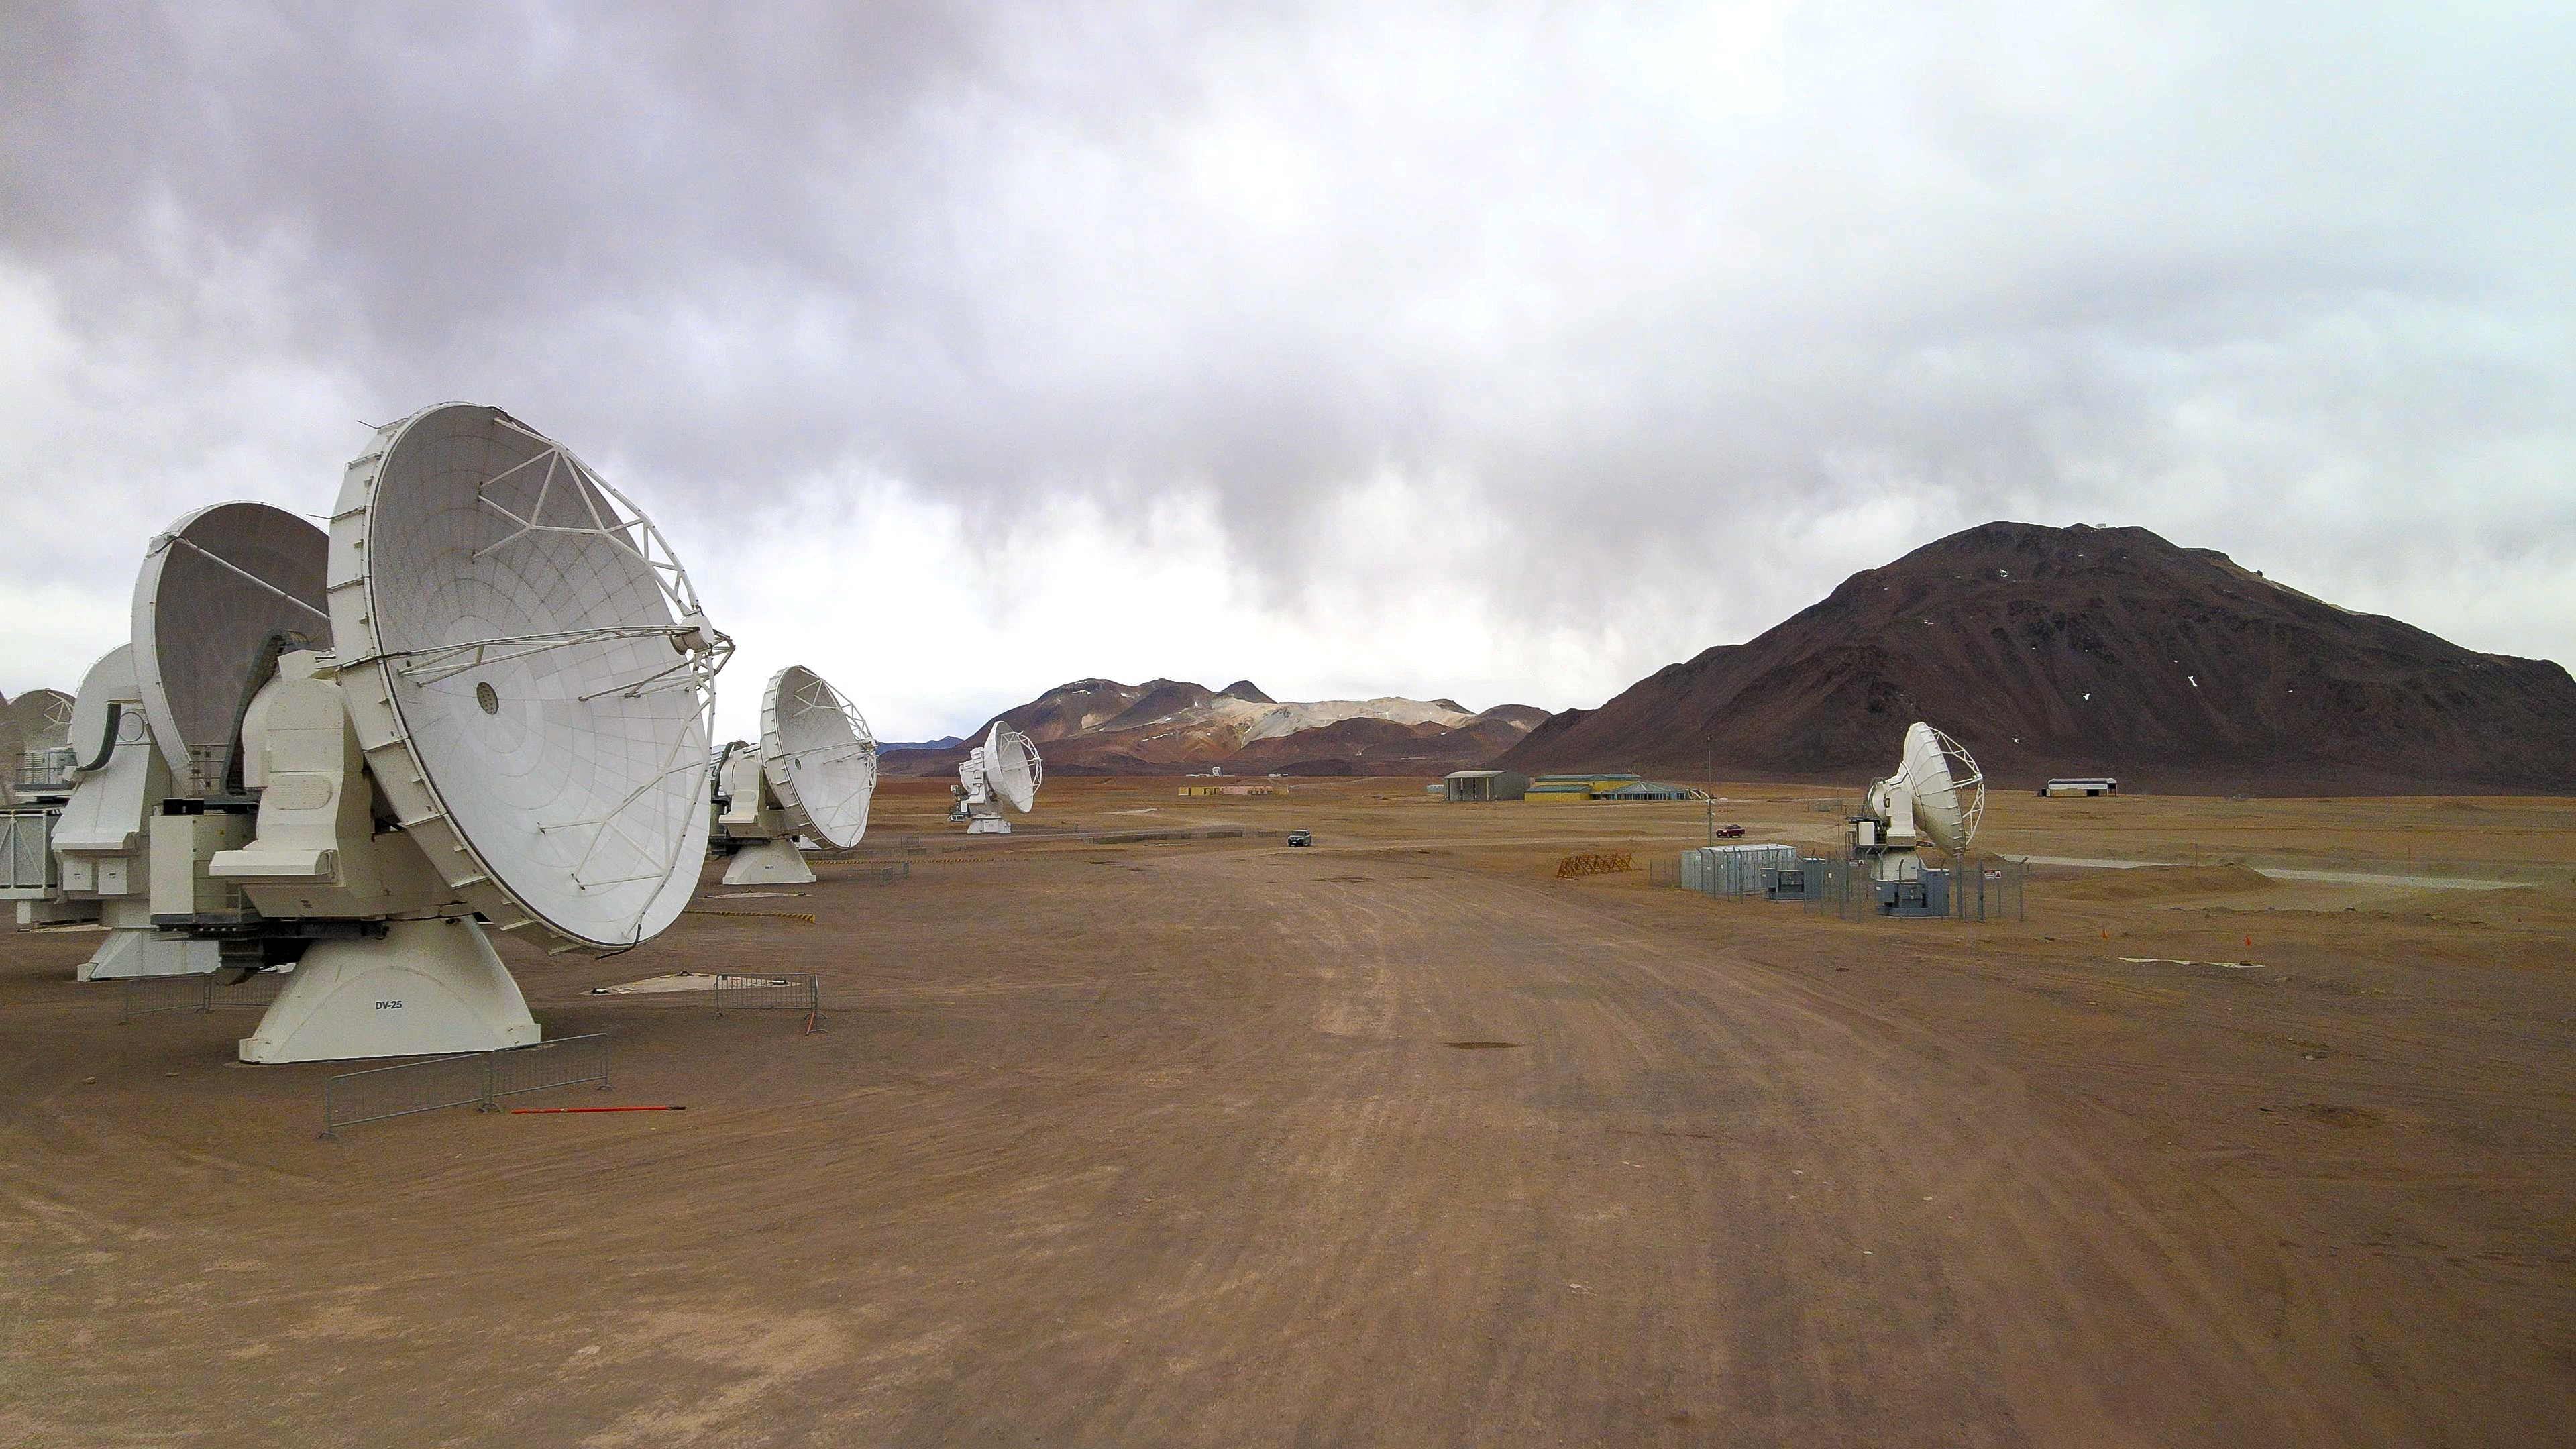

ALMA Observatory drone photo

A drone photo of ALMA Observatory taken in November 2022.

Credit: ESO/Angelos Tsaousis